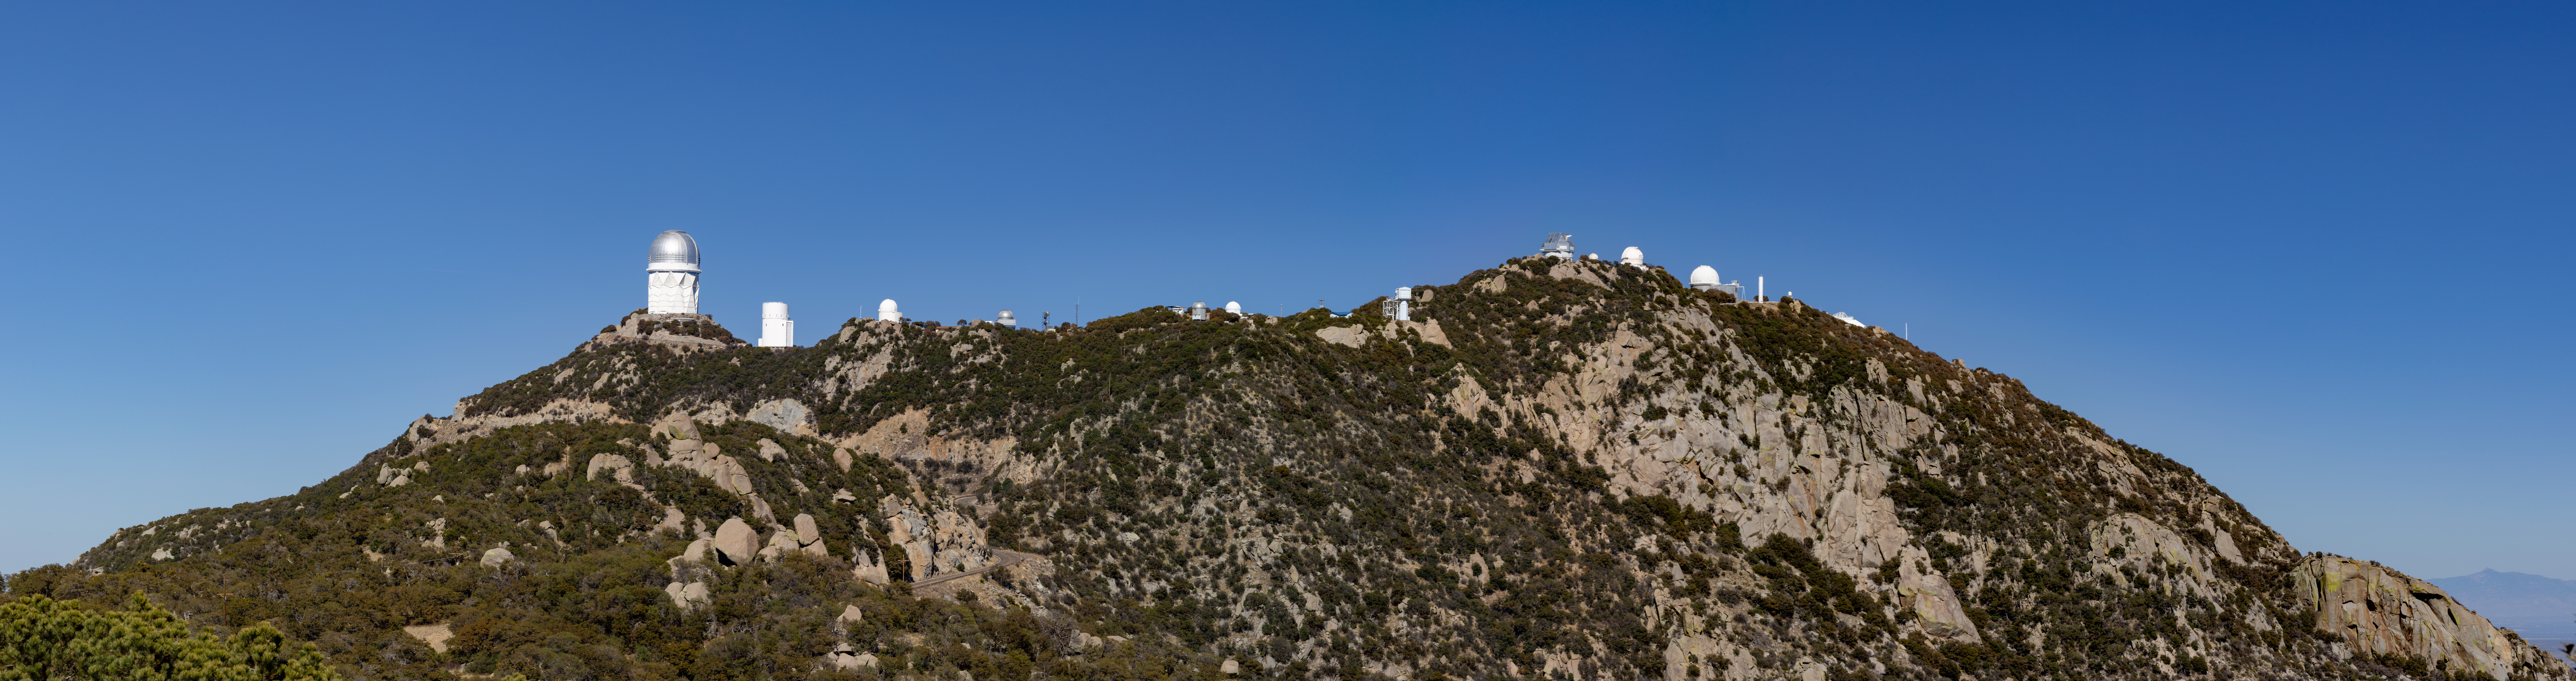

Kitt Peak Panorama

A panoramic shot of Kitt Peak National Observatory in Arizona.

Credit: KPNO/NOIRLab/NSF/AURA/T. Slovinský